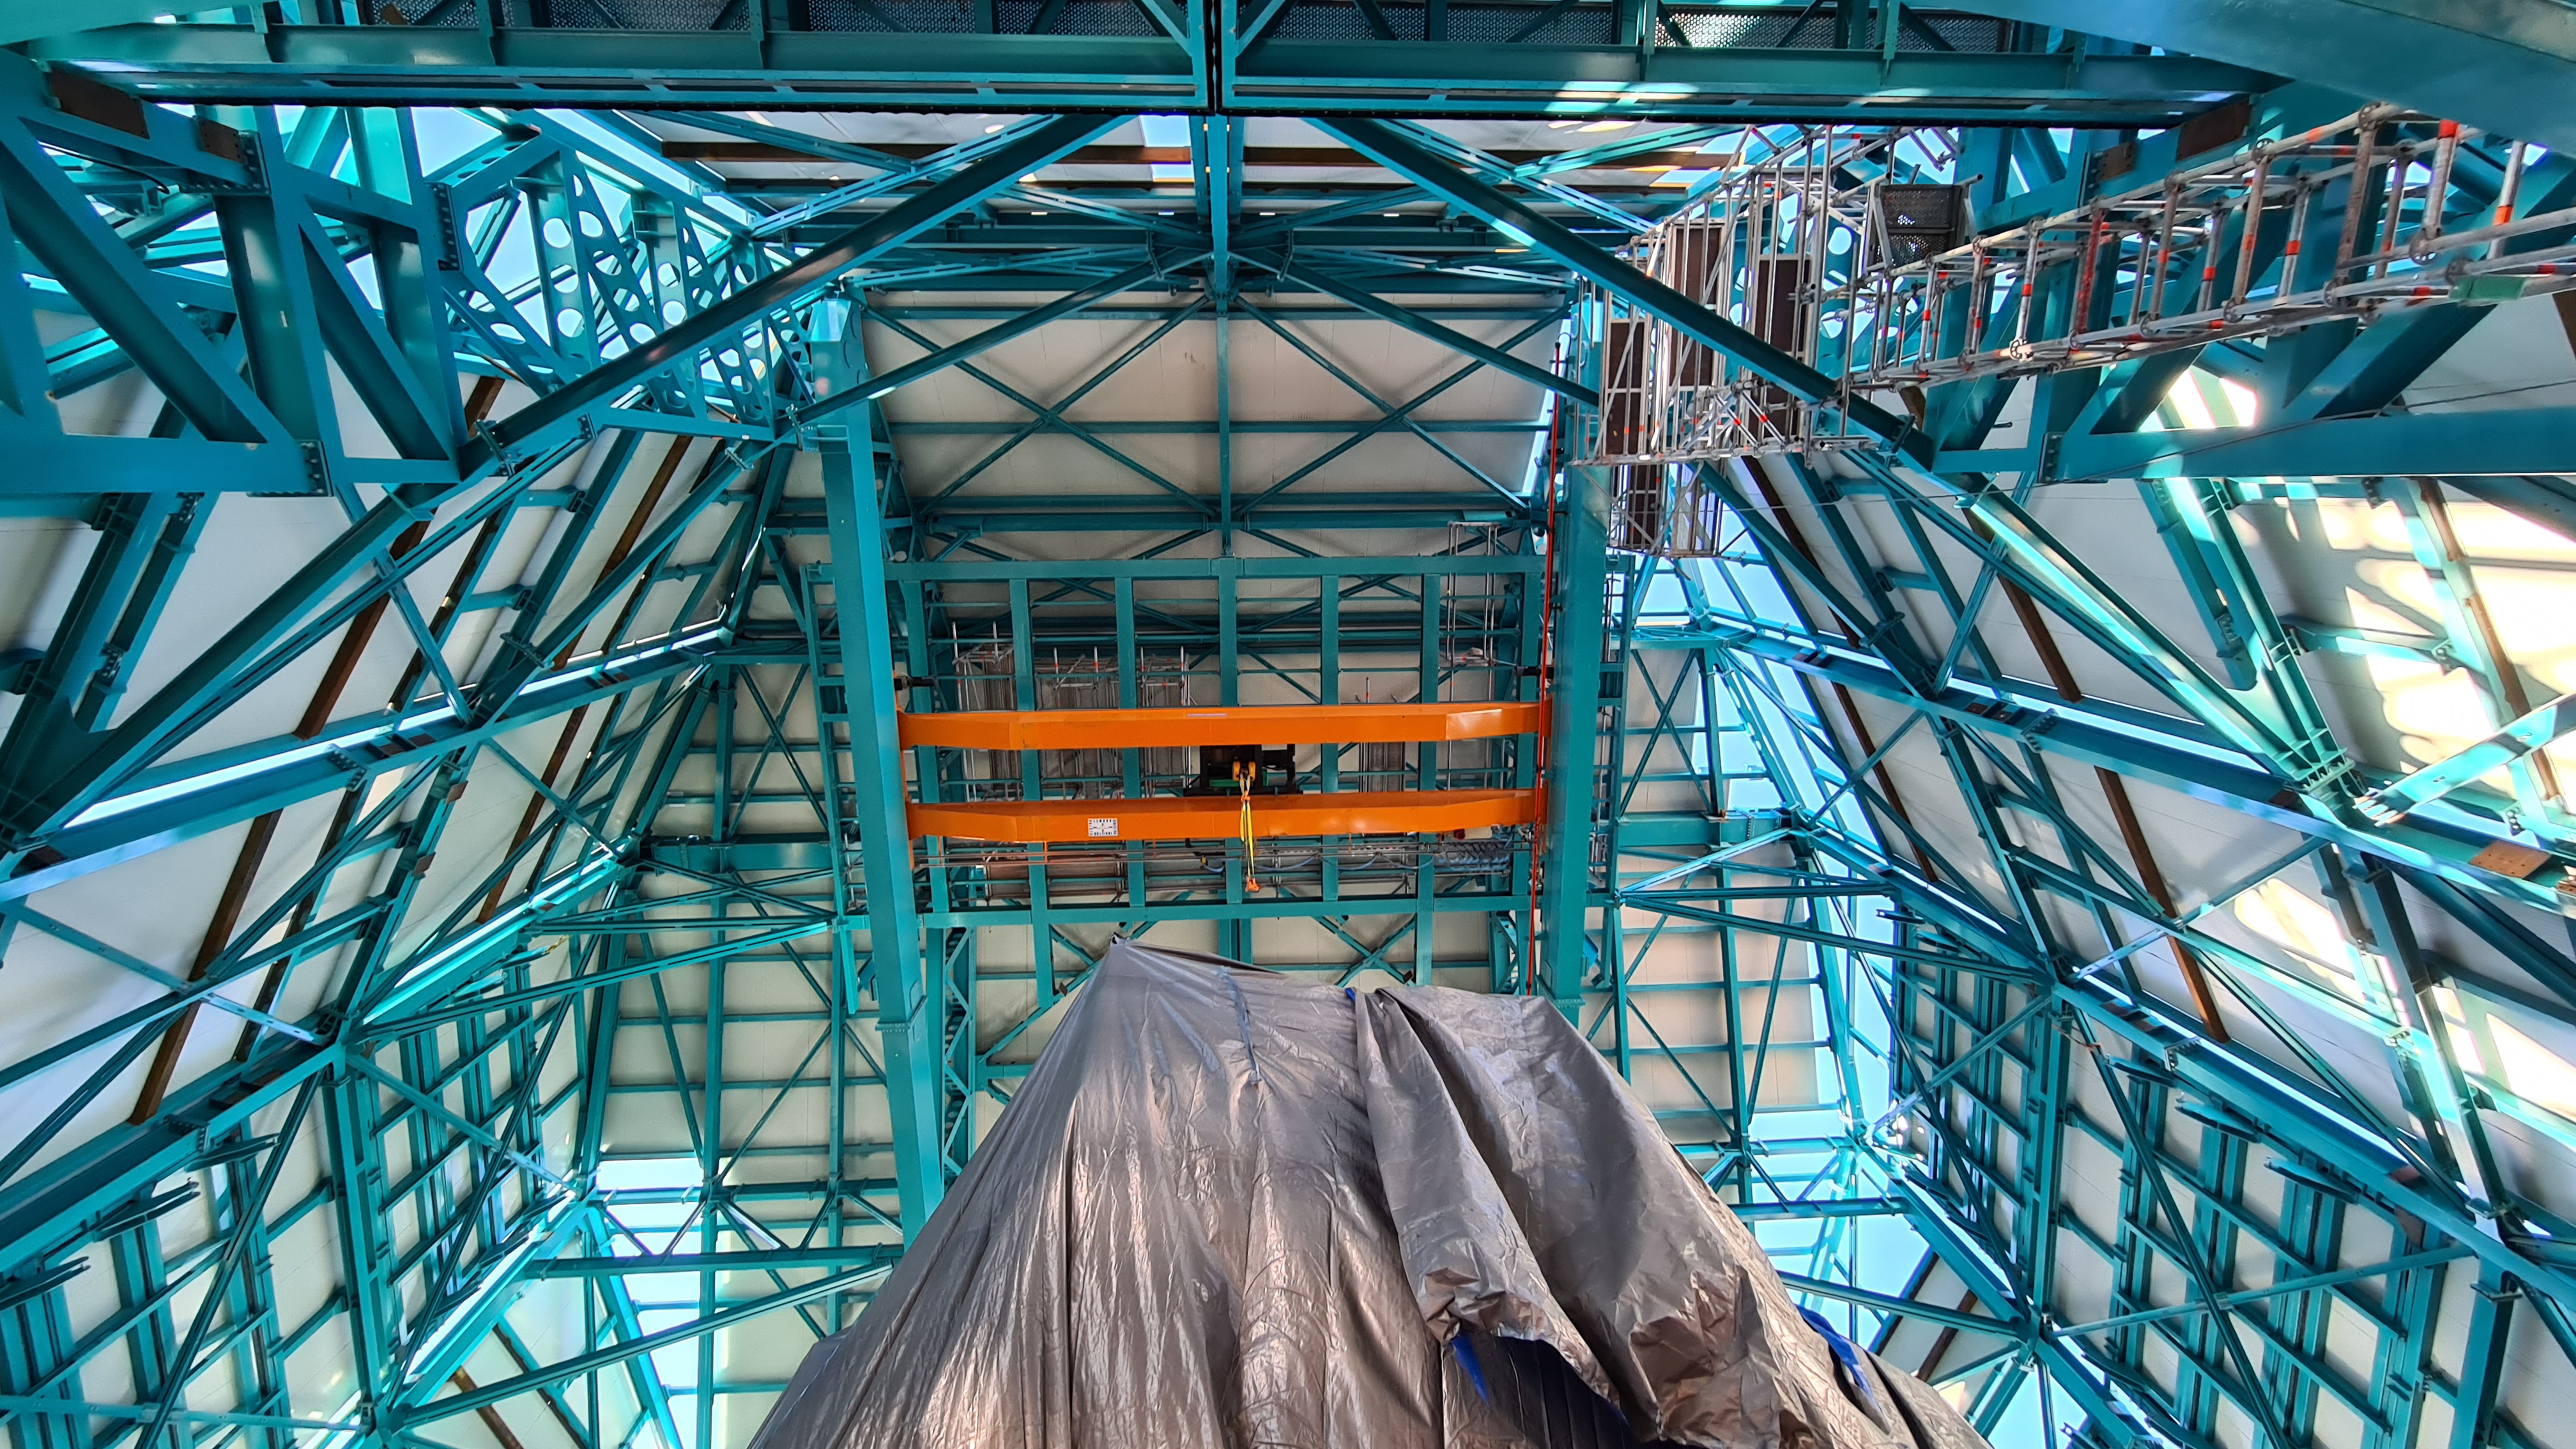

Summit Inspection May 26, 2020

A regular inspection of the Cerro Pachón construction site took place on May 26th. This visit included more work on the Dome and a detailed inspection of Telescope Mount Assembly (TMA) stored materials, as requested by TMA vendor Asturfeito.

Credit: Rubin Observatory/NSF/AURA